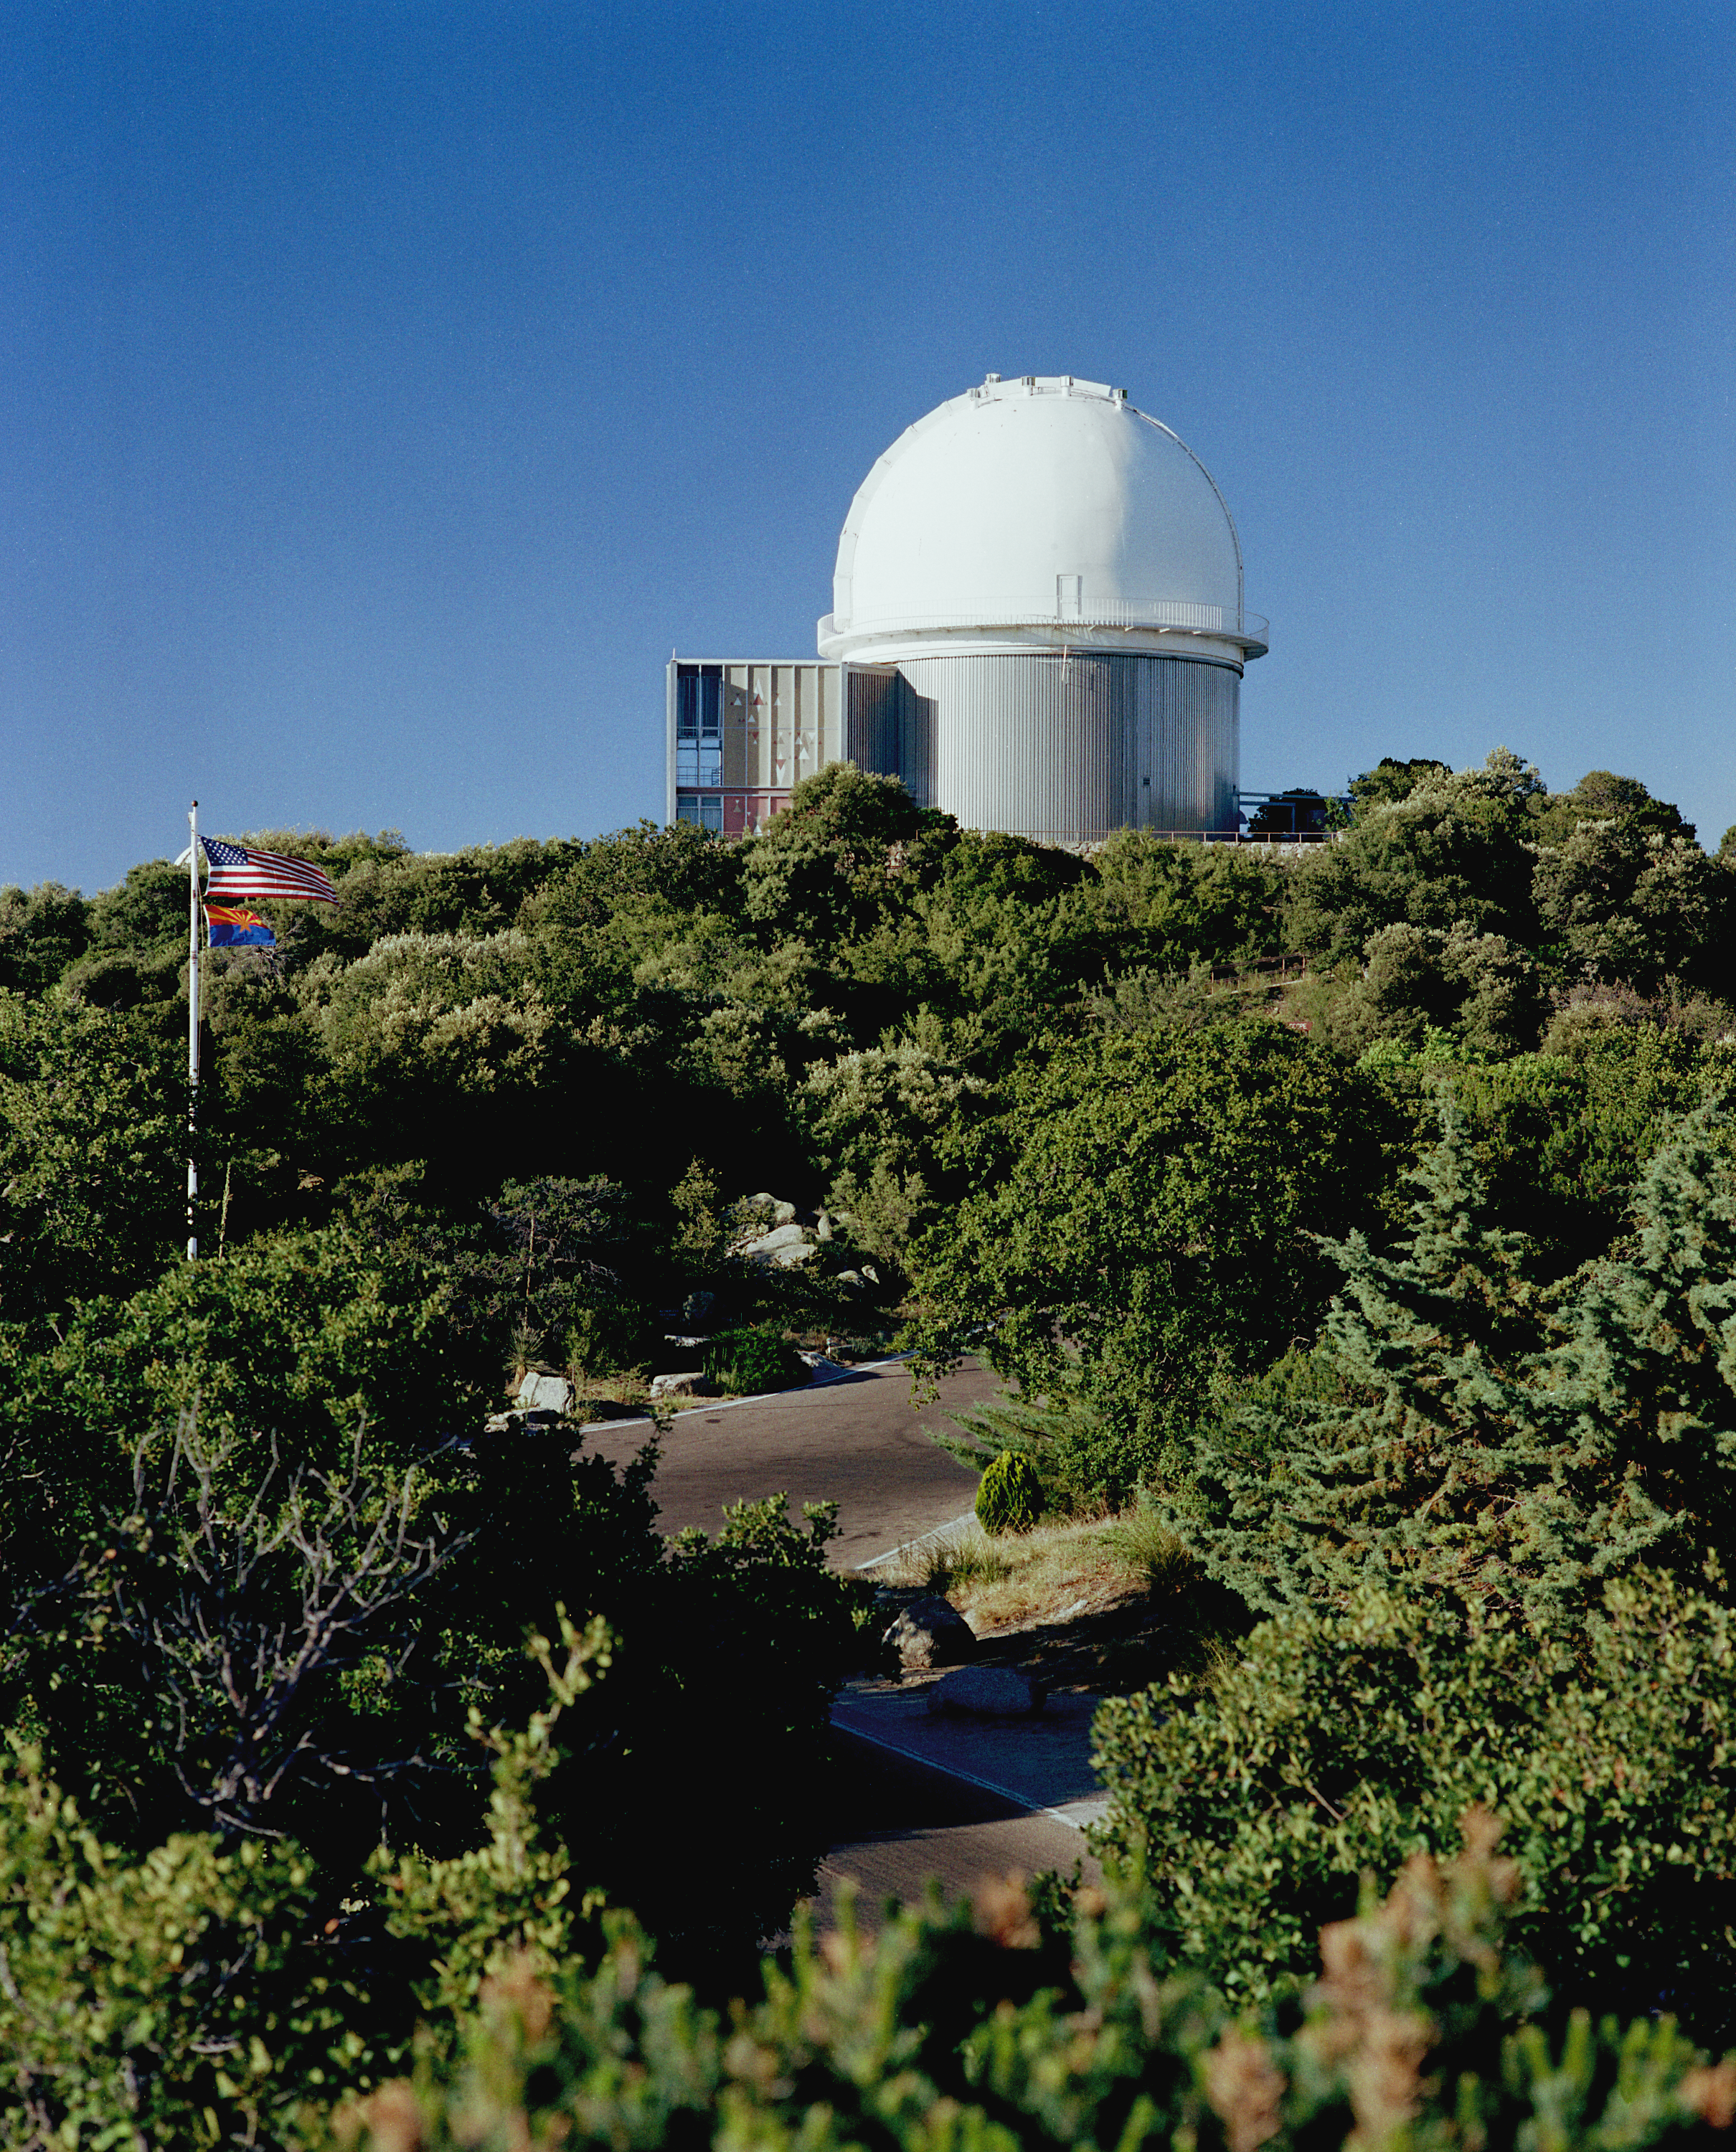

KPNO 2.1-meter

Exterior of the 2.1-meter telescope of the Kitt Peak National Observatory on Kitt Peak, near Tucson, Arizona.

Credit: NOIRLab/NSF/AURA